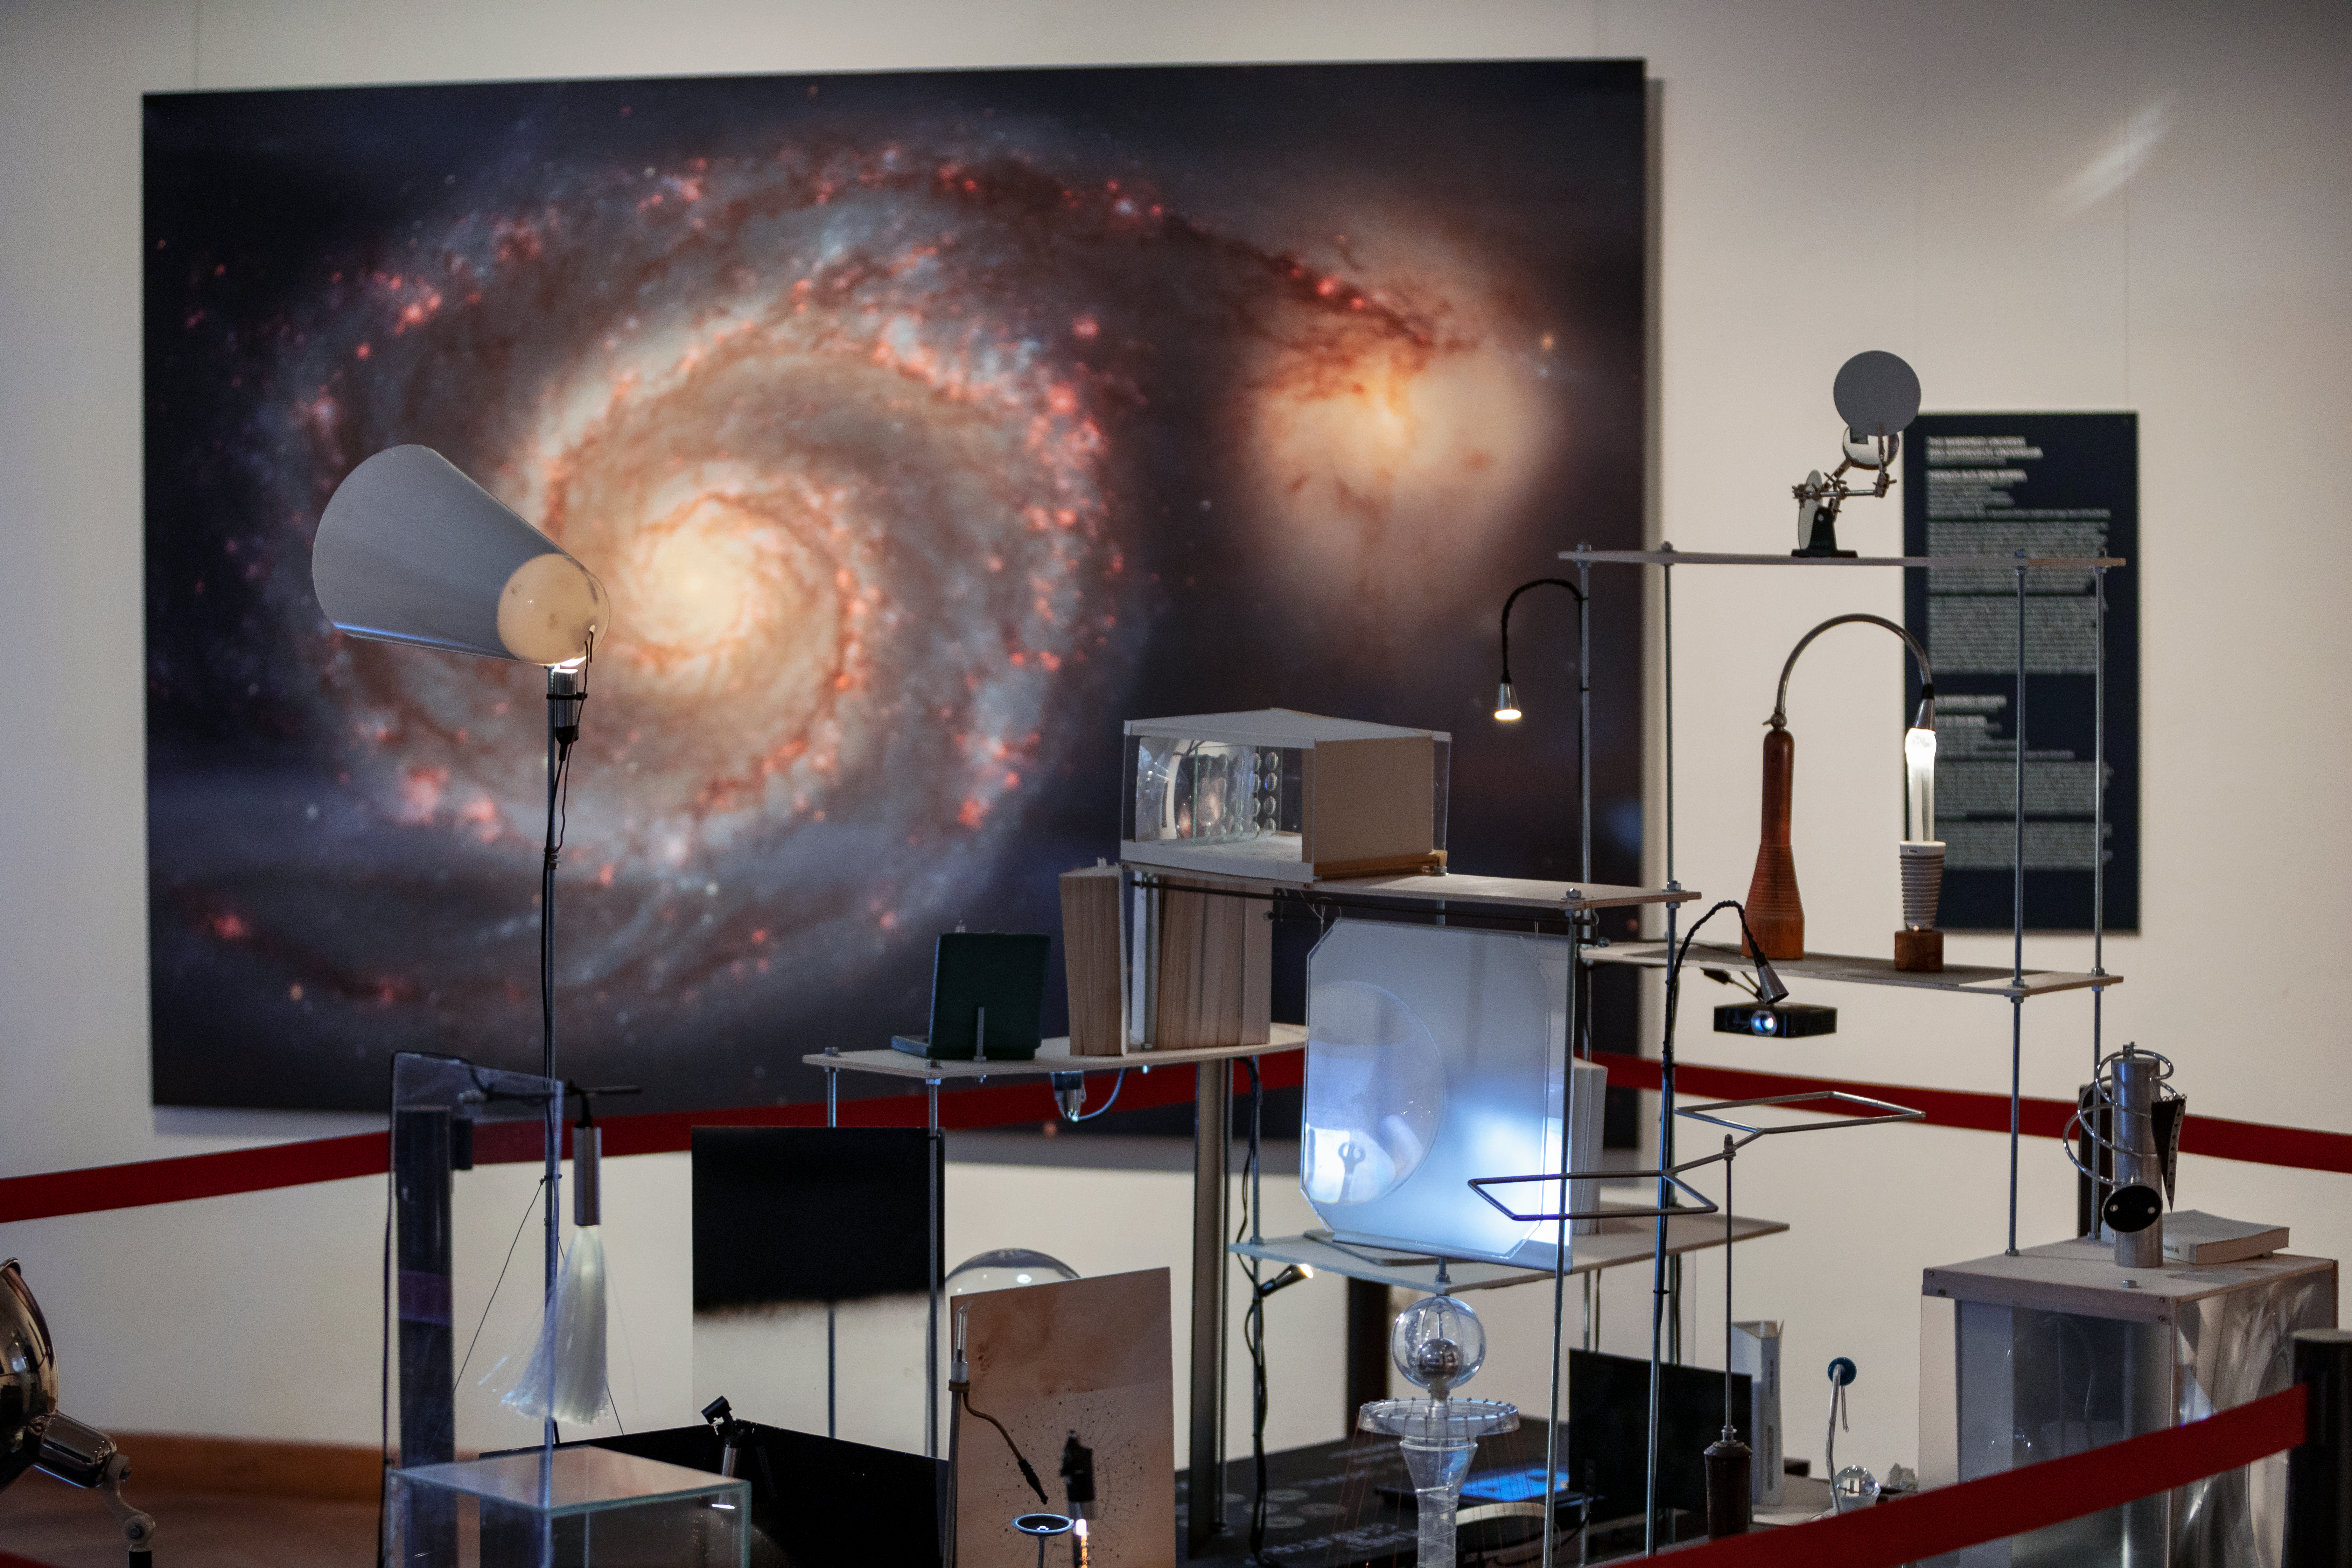

Our Place in Space

The Hubble travelling exhibition Our Place in Space at the the Natural History Museum Vienna. Picture taken on 22 August 2018. Read more about it on this NASA/ESA Hubble Space Telescope announcement.

Credit: IAU/M. Zamani